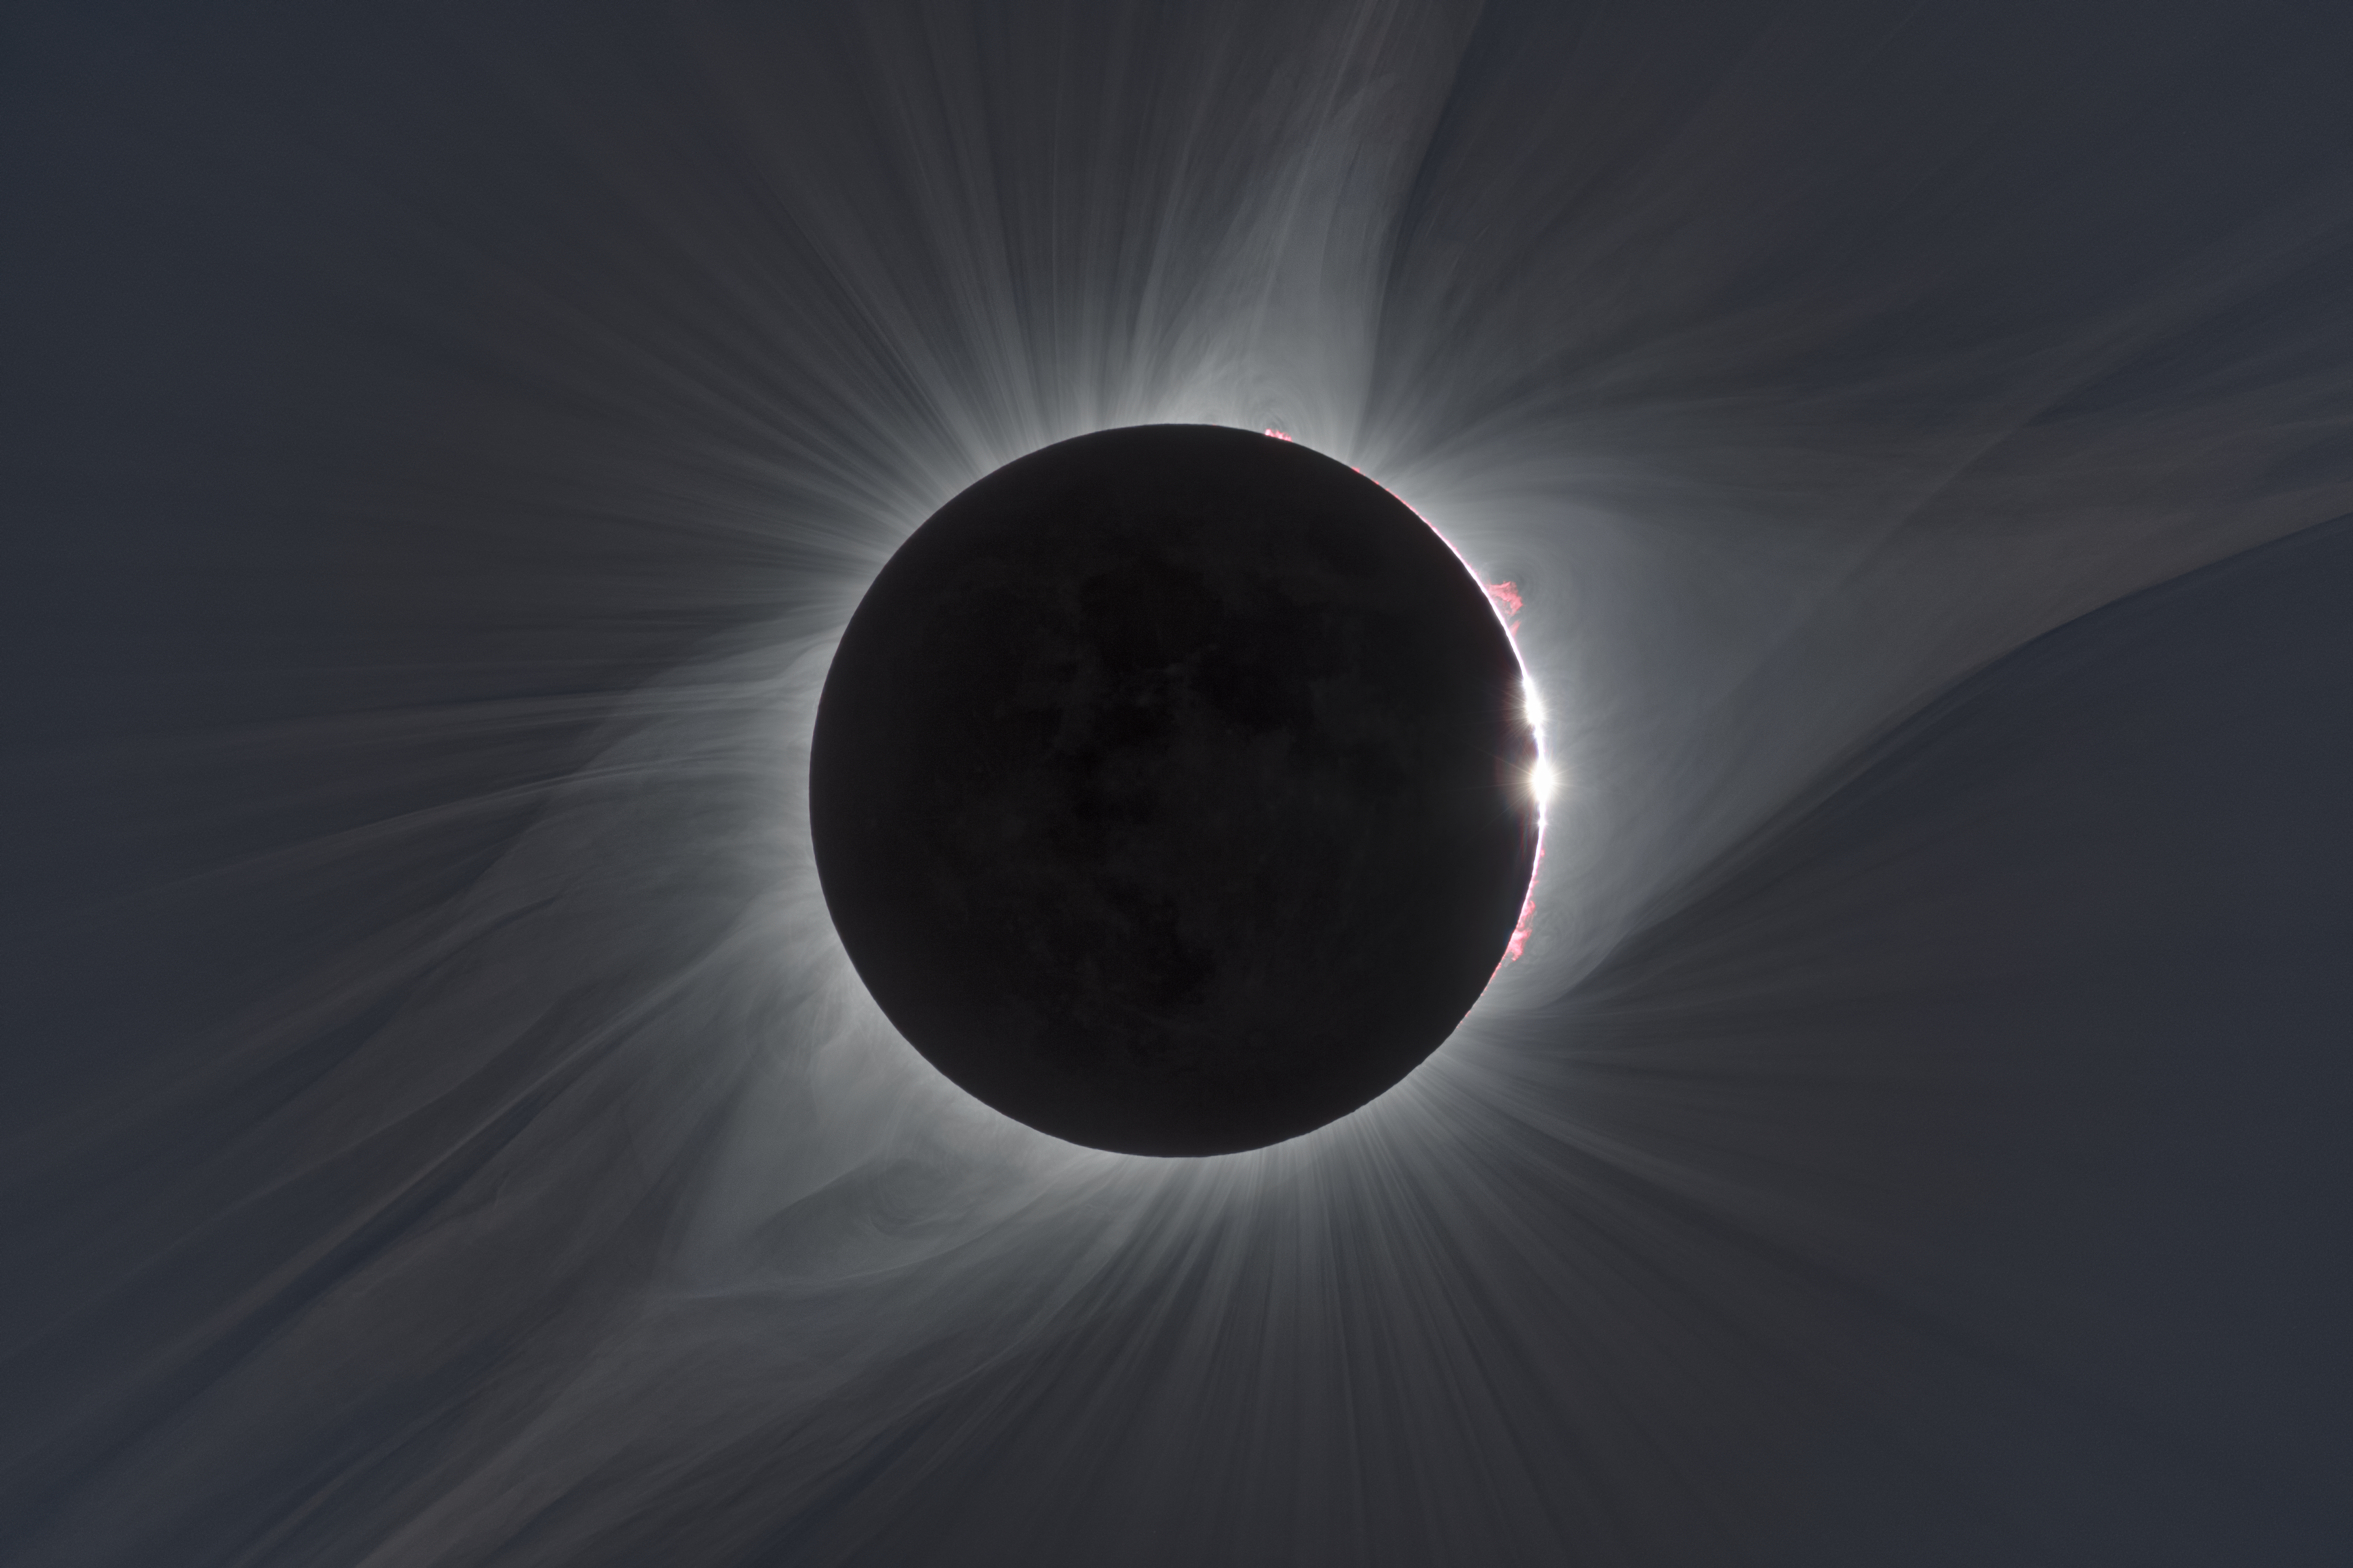

The total solar eclipse of 21 August 2017

This image combines many exposures of different durations taken to reveal aspects of the widely-viewed total solar eclipse of 21 August 2017, which was visible from the United States. In the centre the faint circle of the Moon can be seen, with its surface features dimly illuminated in light reflected from the Earth. Around the edge red prominences can be seen and further out the white glow of the corona is sculpted by the Sun's magnetic field.

Credit: ESO/P. Horálek/Solar Wind Sherpas project